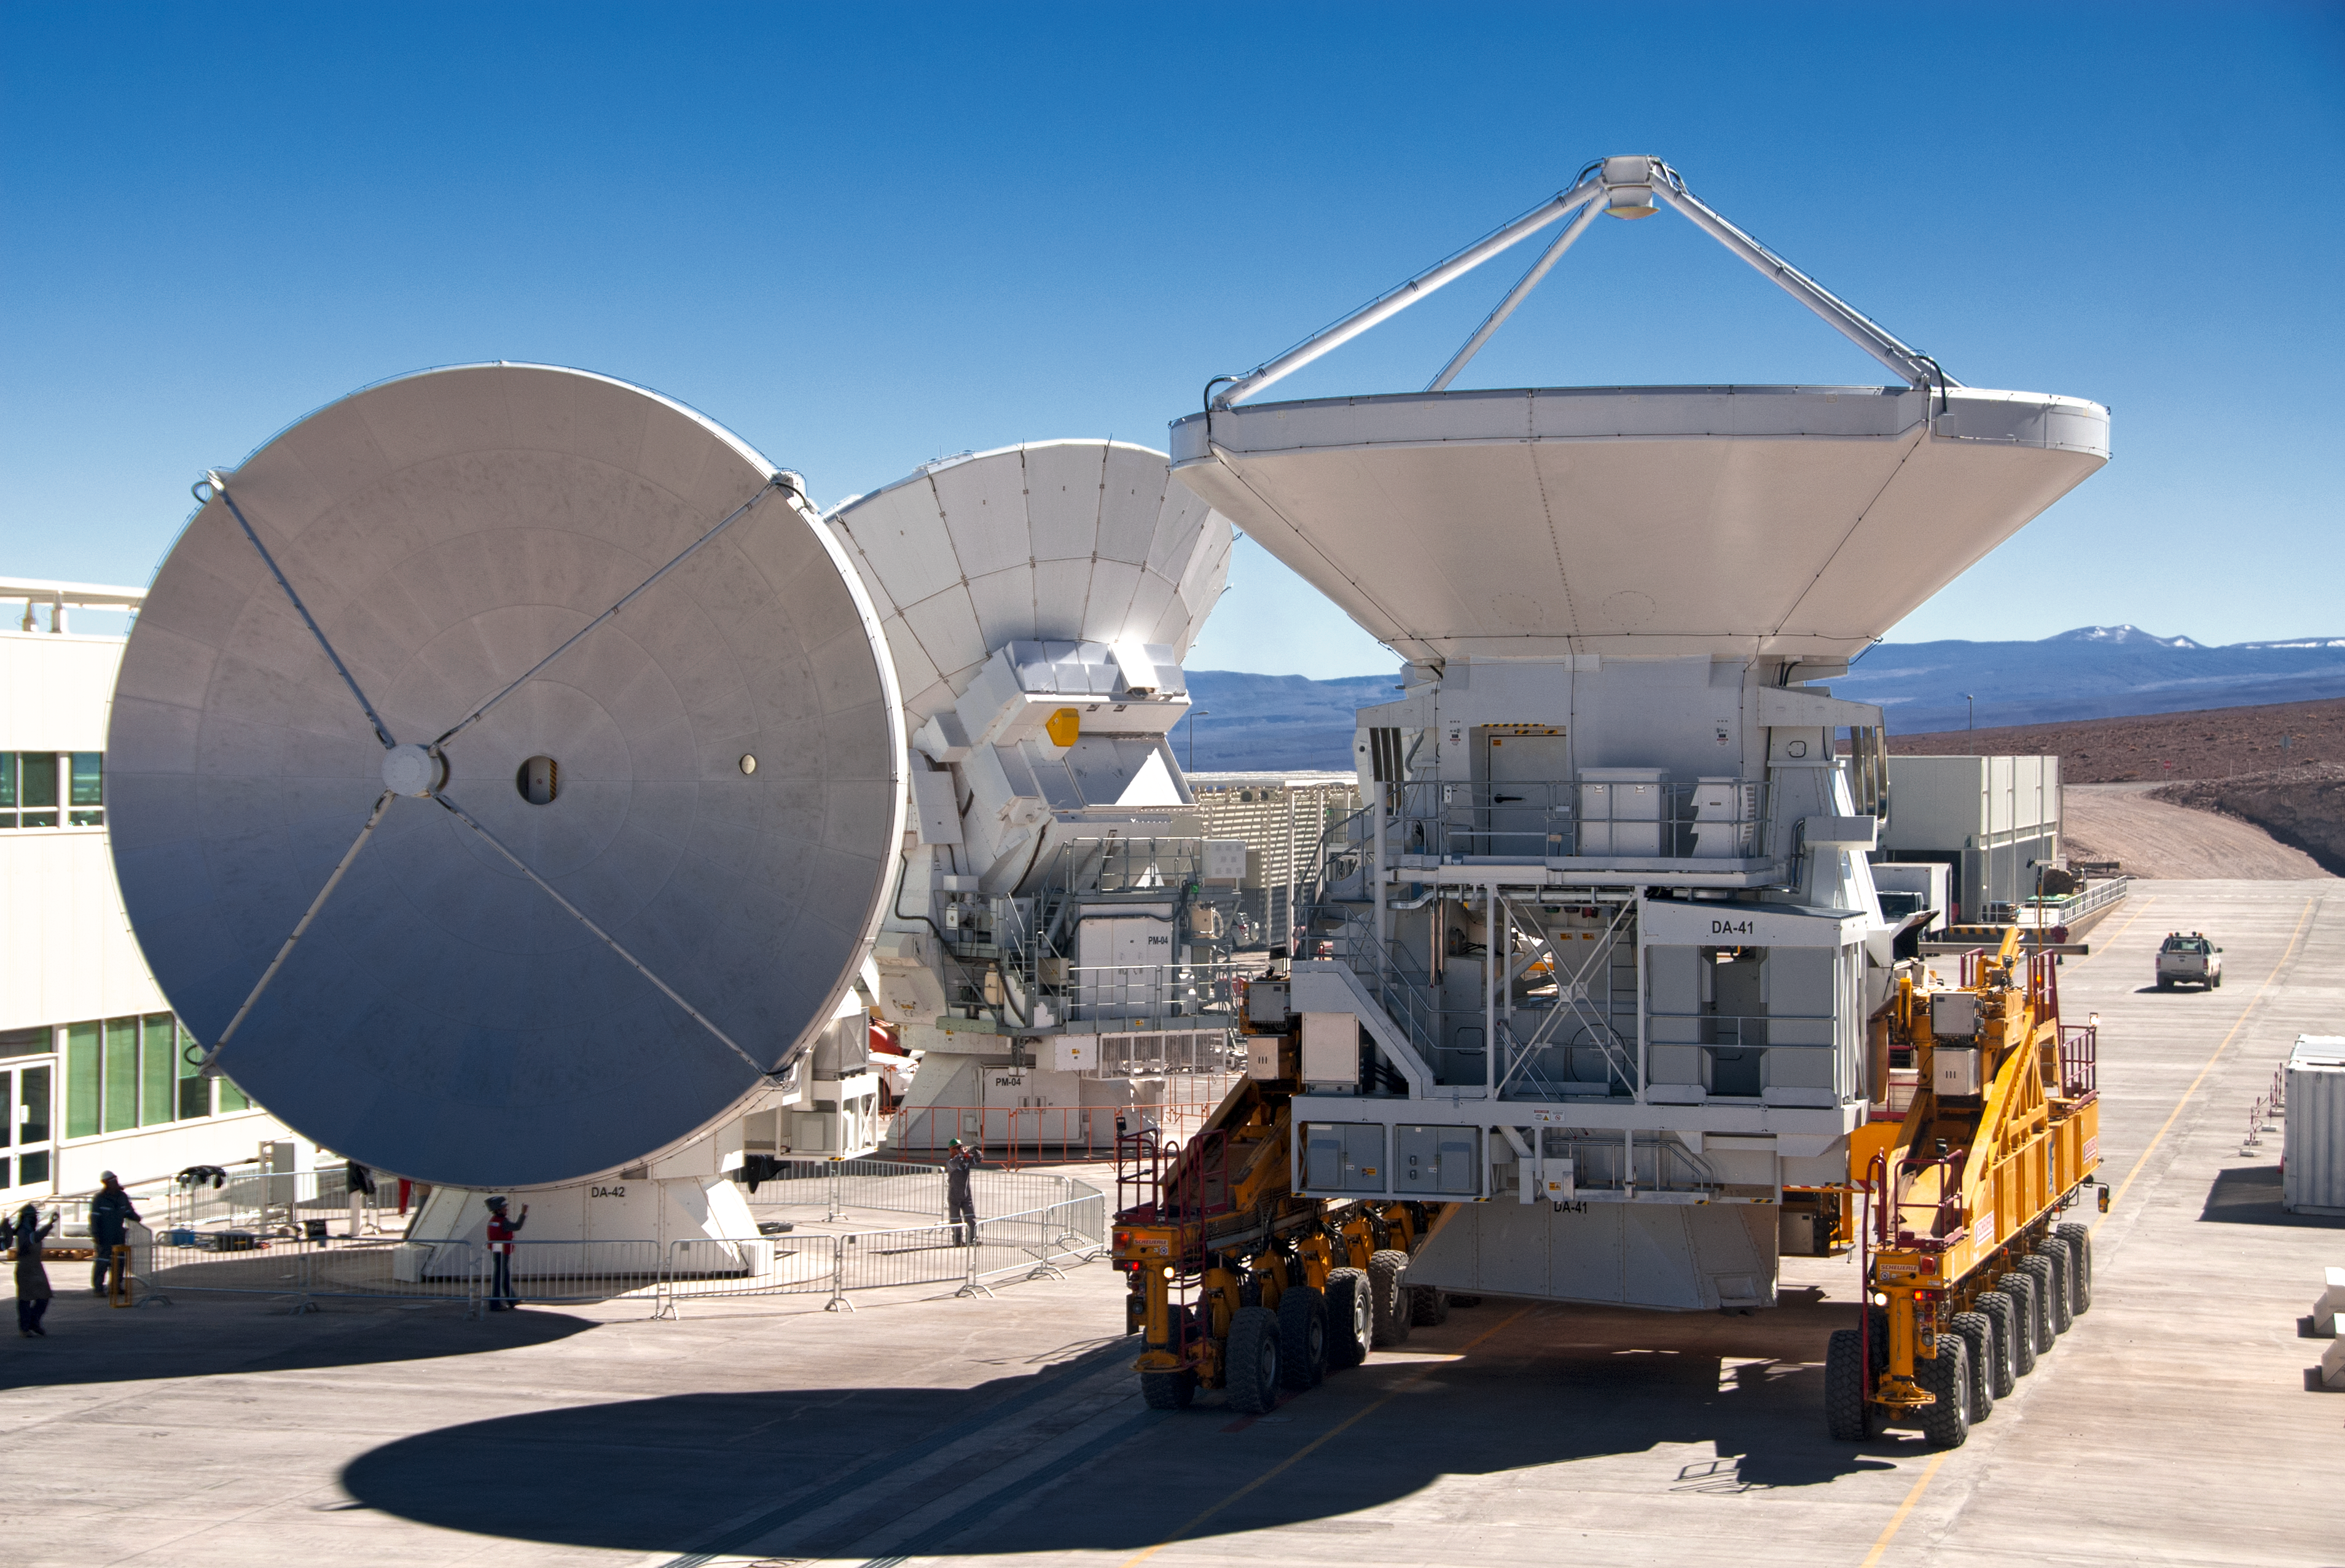

ALMA’s grand antennas

Workers on the Atacama Large Millimeter/submillimeter Array (ALMA) project stand next to three of the telescope’s antennas. This photograph gives a real sense of the scale of the giant dishes, whose 12-metre diameters are about seven times the average human height. When completed, ALMA will consist of 66 high-precision antennas, 54 of them with 12-metre dishes as seen in this image, and 12 more compact ones with diameters of 7 metres. The yellow 28-wheel transporter vehicle, which has to be powerful enough to carry the 100-tonne antennas, is built on a similarly giant scale.

This photograph was taken at the 2900-metre-high ALMA Operations Support Facility in the foothills of the Chilean Andes, where the antennas are assembled and tested. On the left is one of the European ALMA antennas, pointing at the horizon. Behind it is one of the antennas provided to the project by Japan, while on the right, on the transporter vehicle and pointing upwards, is another European antenna. This is the first European antenna starting its journey up to the Array Operations Site on the Chajnantor plateau, photographed in July 2011 (see eso1127). Since this photograph was taken, the antennas, and others like them, have been put into operation on Chajnantor as ALMA has made its first scientific observations (see eso1137). ALMA is designed to study the cool Universe — the relic radiation of the Big Bang and the molecular gas and dust from which stars, planets and galaxies originate.

ALMA, an international astronomy facility, is a partnership of Europe, North America and East Asia in cooperation with the Republic of Chile. ALMA construction and operations are led on behalf of Europe by ESO, on behalf of North America by the National Radio Astronomy Observatory (NRAO), and on behalf of East Asia by the National Astronomical Observatory of Japan (NAOJ). The Joint ALMA Observatory (JAO) provides the unified leadership and management of the construction, commissioning and operation of ALMA.

Twenty-five European ALMA antennas are being provided by ESO through a contract with the European AEM Consortium. ALMA will also have 25 antennas provided by North America, and 16 by East Asia.

Credit: ESO/S. Stanghellini